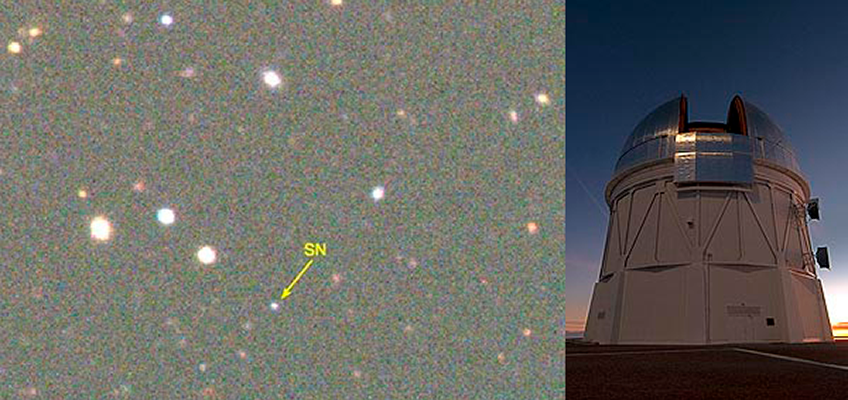

Superluminous supernova proclaims the death of a star at cosmic high noon

Ten billion years ago, a massive star ended its life in a brilliant explosion three times as bright as all of the stars in our galaxy, the Milky Way, combined. News of its death, which recently reached Earth, was detected in the Dark Energy Survey being carried out with DECam at the CTIO Blanco telescope (pictured, above right). The supernova is one of the most distant ever discovered and confirmed.

Credit: Observers: D. Gerdes and S. Jouvel; Inset Image Credit: T. Abbott and NOAO/AURA/NSF